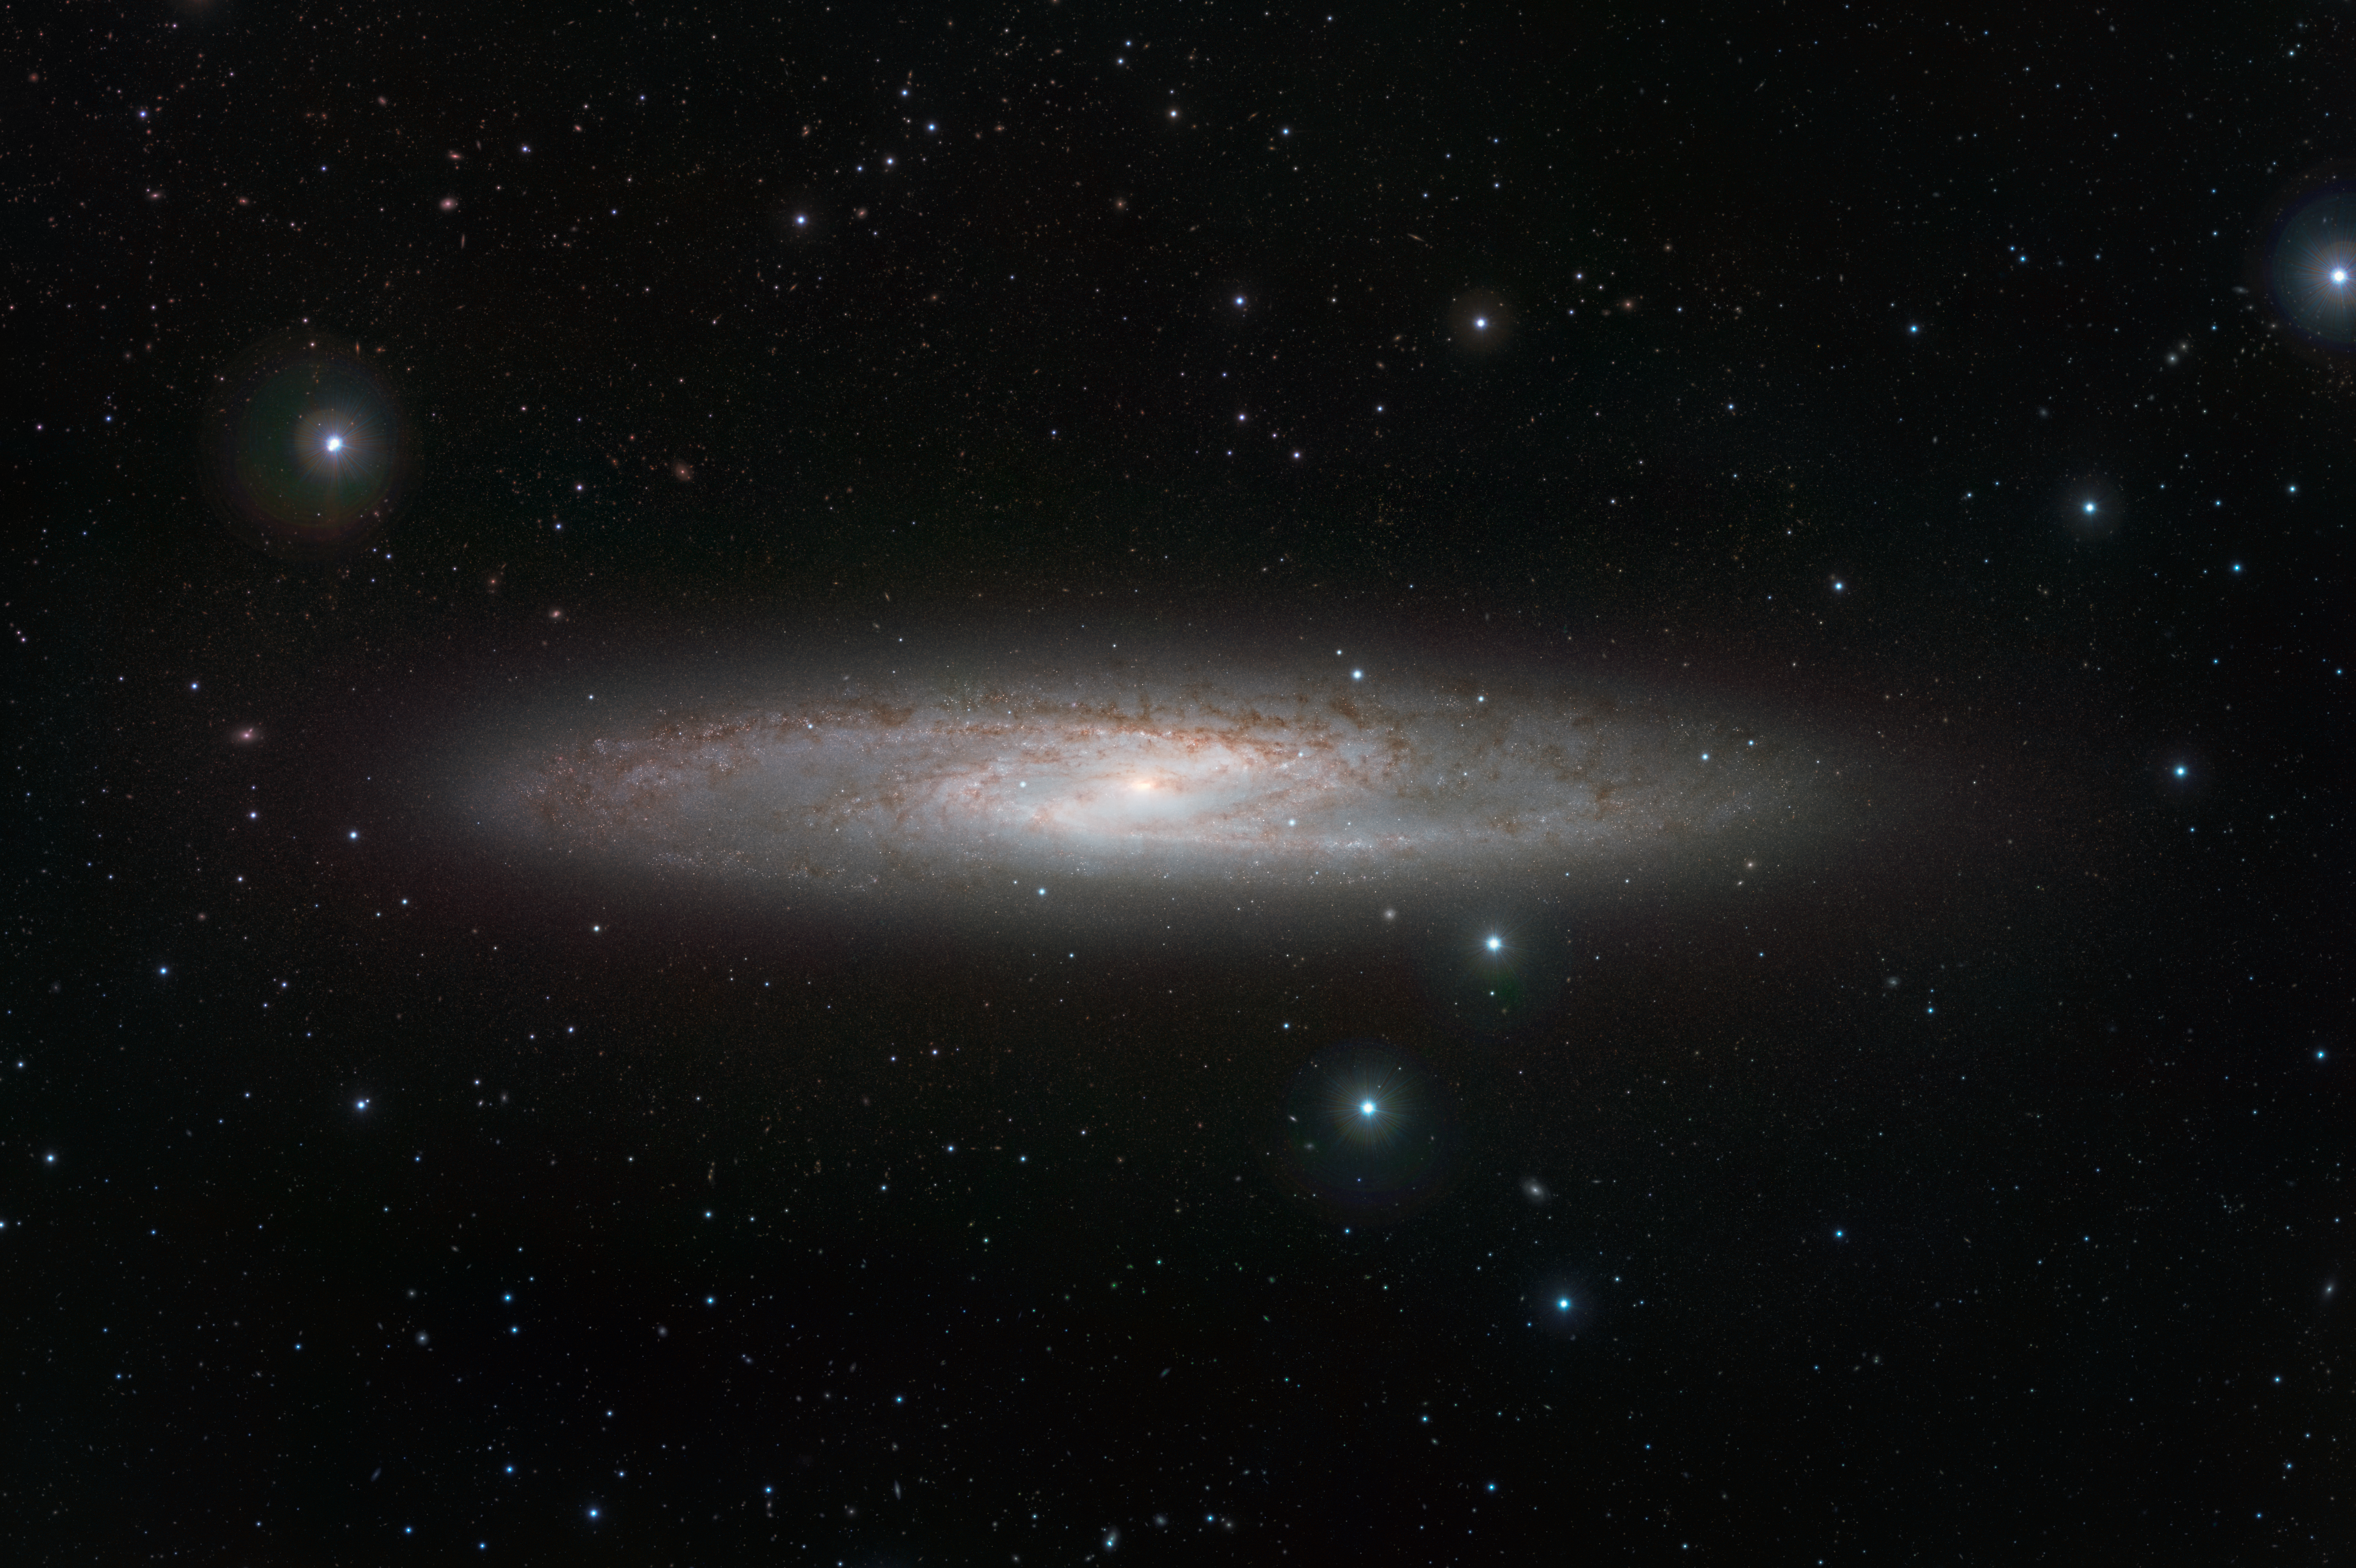

VISTA’s infrared view of the Sculptor Galaxy (NGC 253)

NGC 253 is one of the closest galaxies to our own. It is a bright spiral that lies about 13 million light-years from Earth in the southern constellation of Sculptor and is noted for being a starburst galaxy with very vigorous star formation and very dusty spiral arms. In the infrared, the rich dust clouds in the galaxy’s spiral arms become nearly transparent and a whole host of cool red stars that are otherwise invisible can be seen. The VISTA infrared images were taken through Y, Z, J, Ks and narrowband filters. The field of view is about 38 by 25 arcminutes.

Credit: ESO/J. Emerson/VISTA. Acknowledgment: Cambridge Astronomical Survey Unit